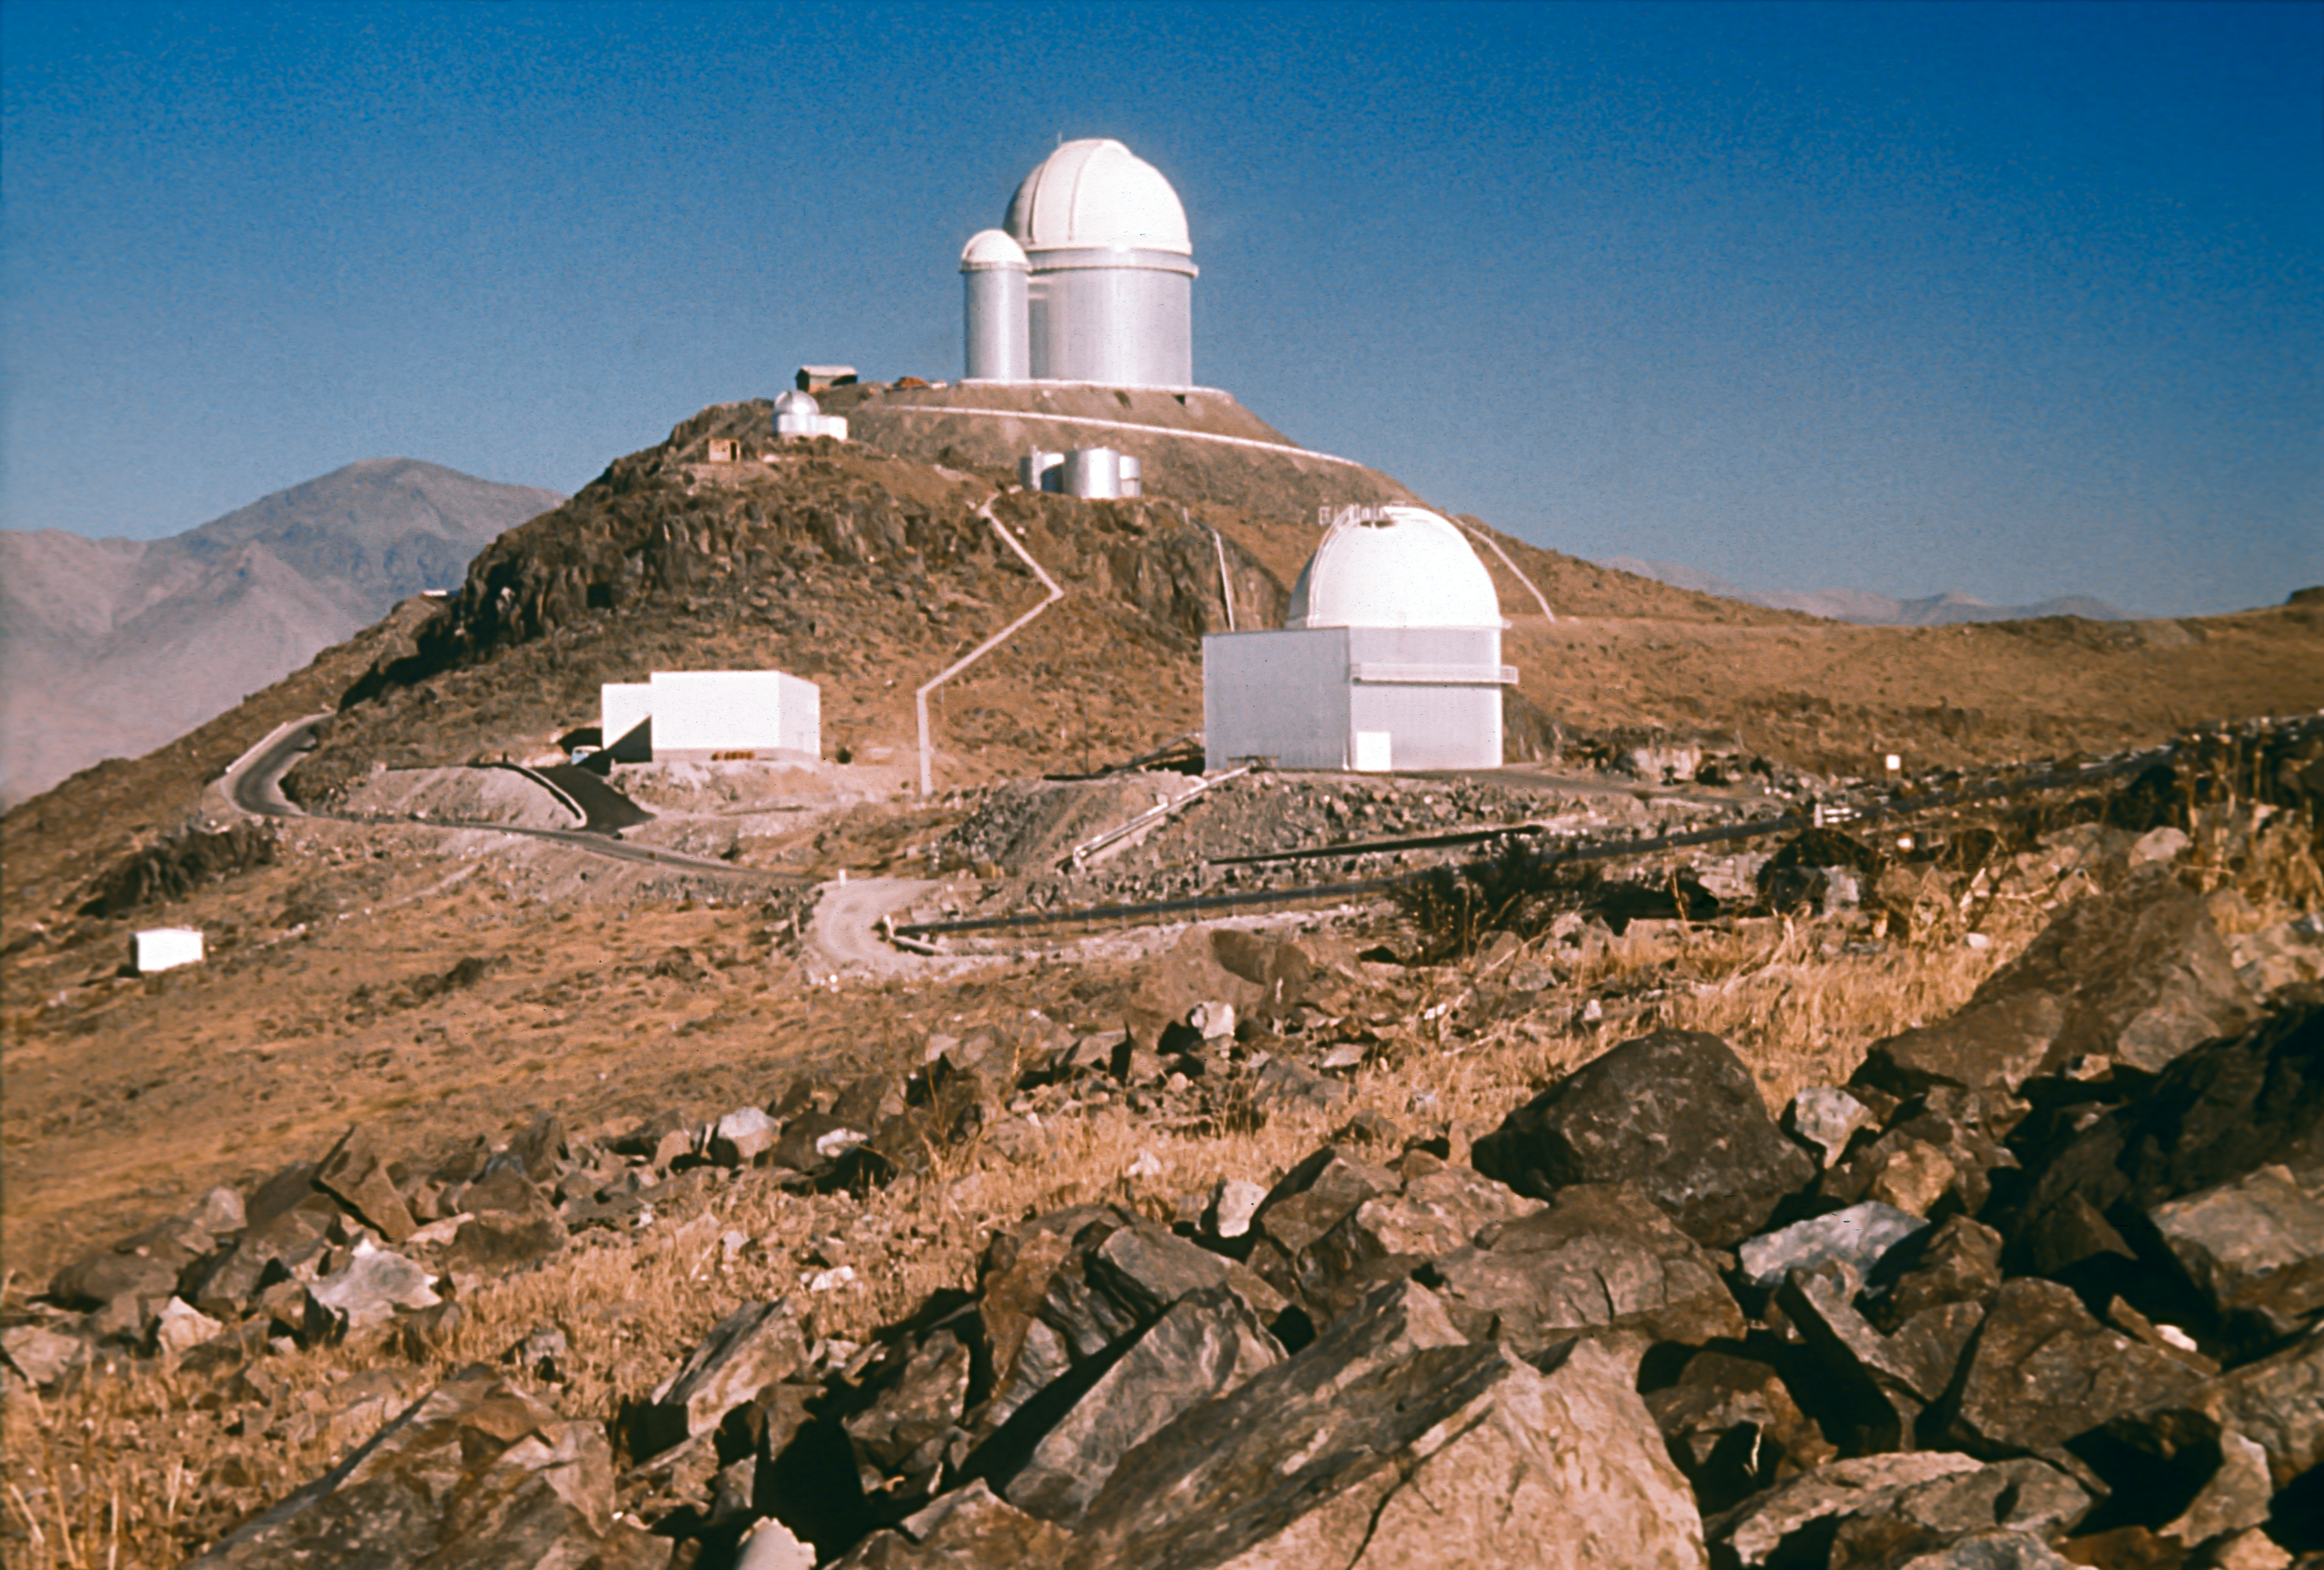

View towards the ESO 3.6-metre telescope

A 1973 view towards the ESO 3.6-metre Telescope, with the ESO 1-metre Schmidt telescope in the foreground and the mechanical workshop at the foot of the mountain.

Credit: ESO